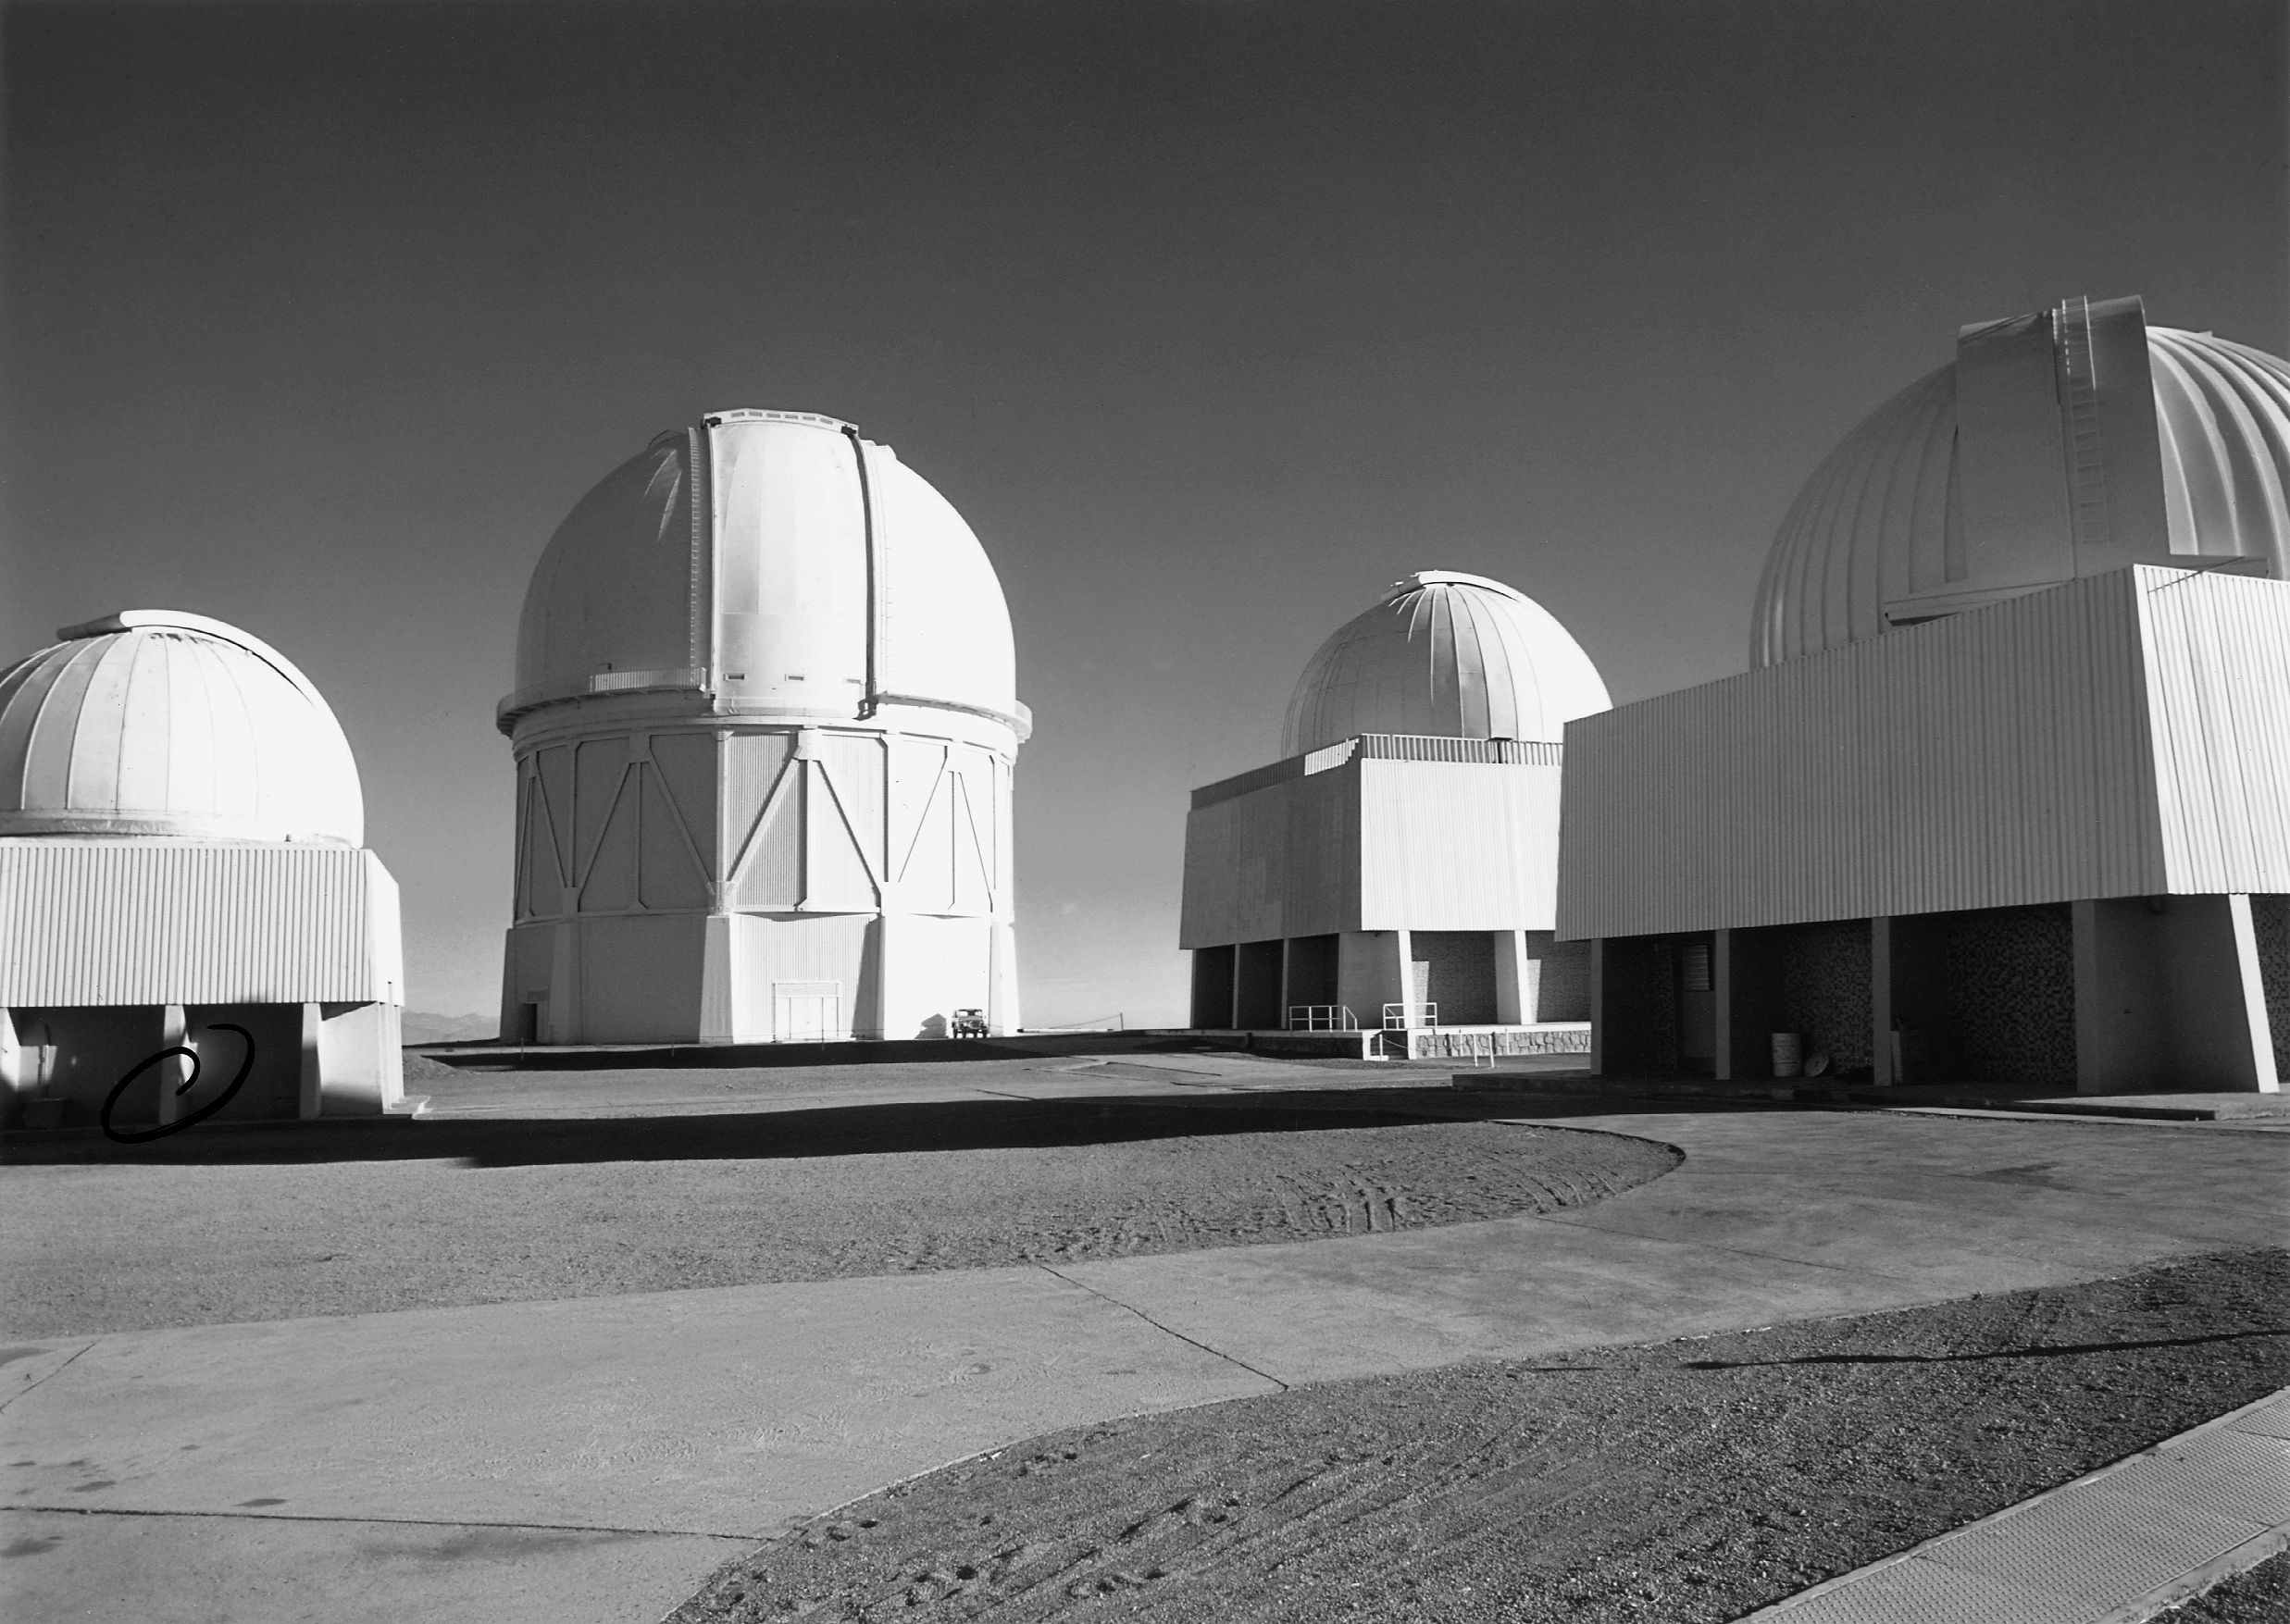

Part of CTIO

Four of the telescopes at the Cerro Tololo Inter-American Observatory, the United States national center for astronomy in the Southern Hemisphere, with the 4-meter Blanco telescope dome shown second from the left. Cerro Tololo is located in Chile's Andean foothills, at 2200 meters altitude, and is one of the finest locations for astronomy in the world, with a clear and stable atmosphere and skies free of light pollution.

Credit: NOIRLab/NSF/AURA